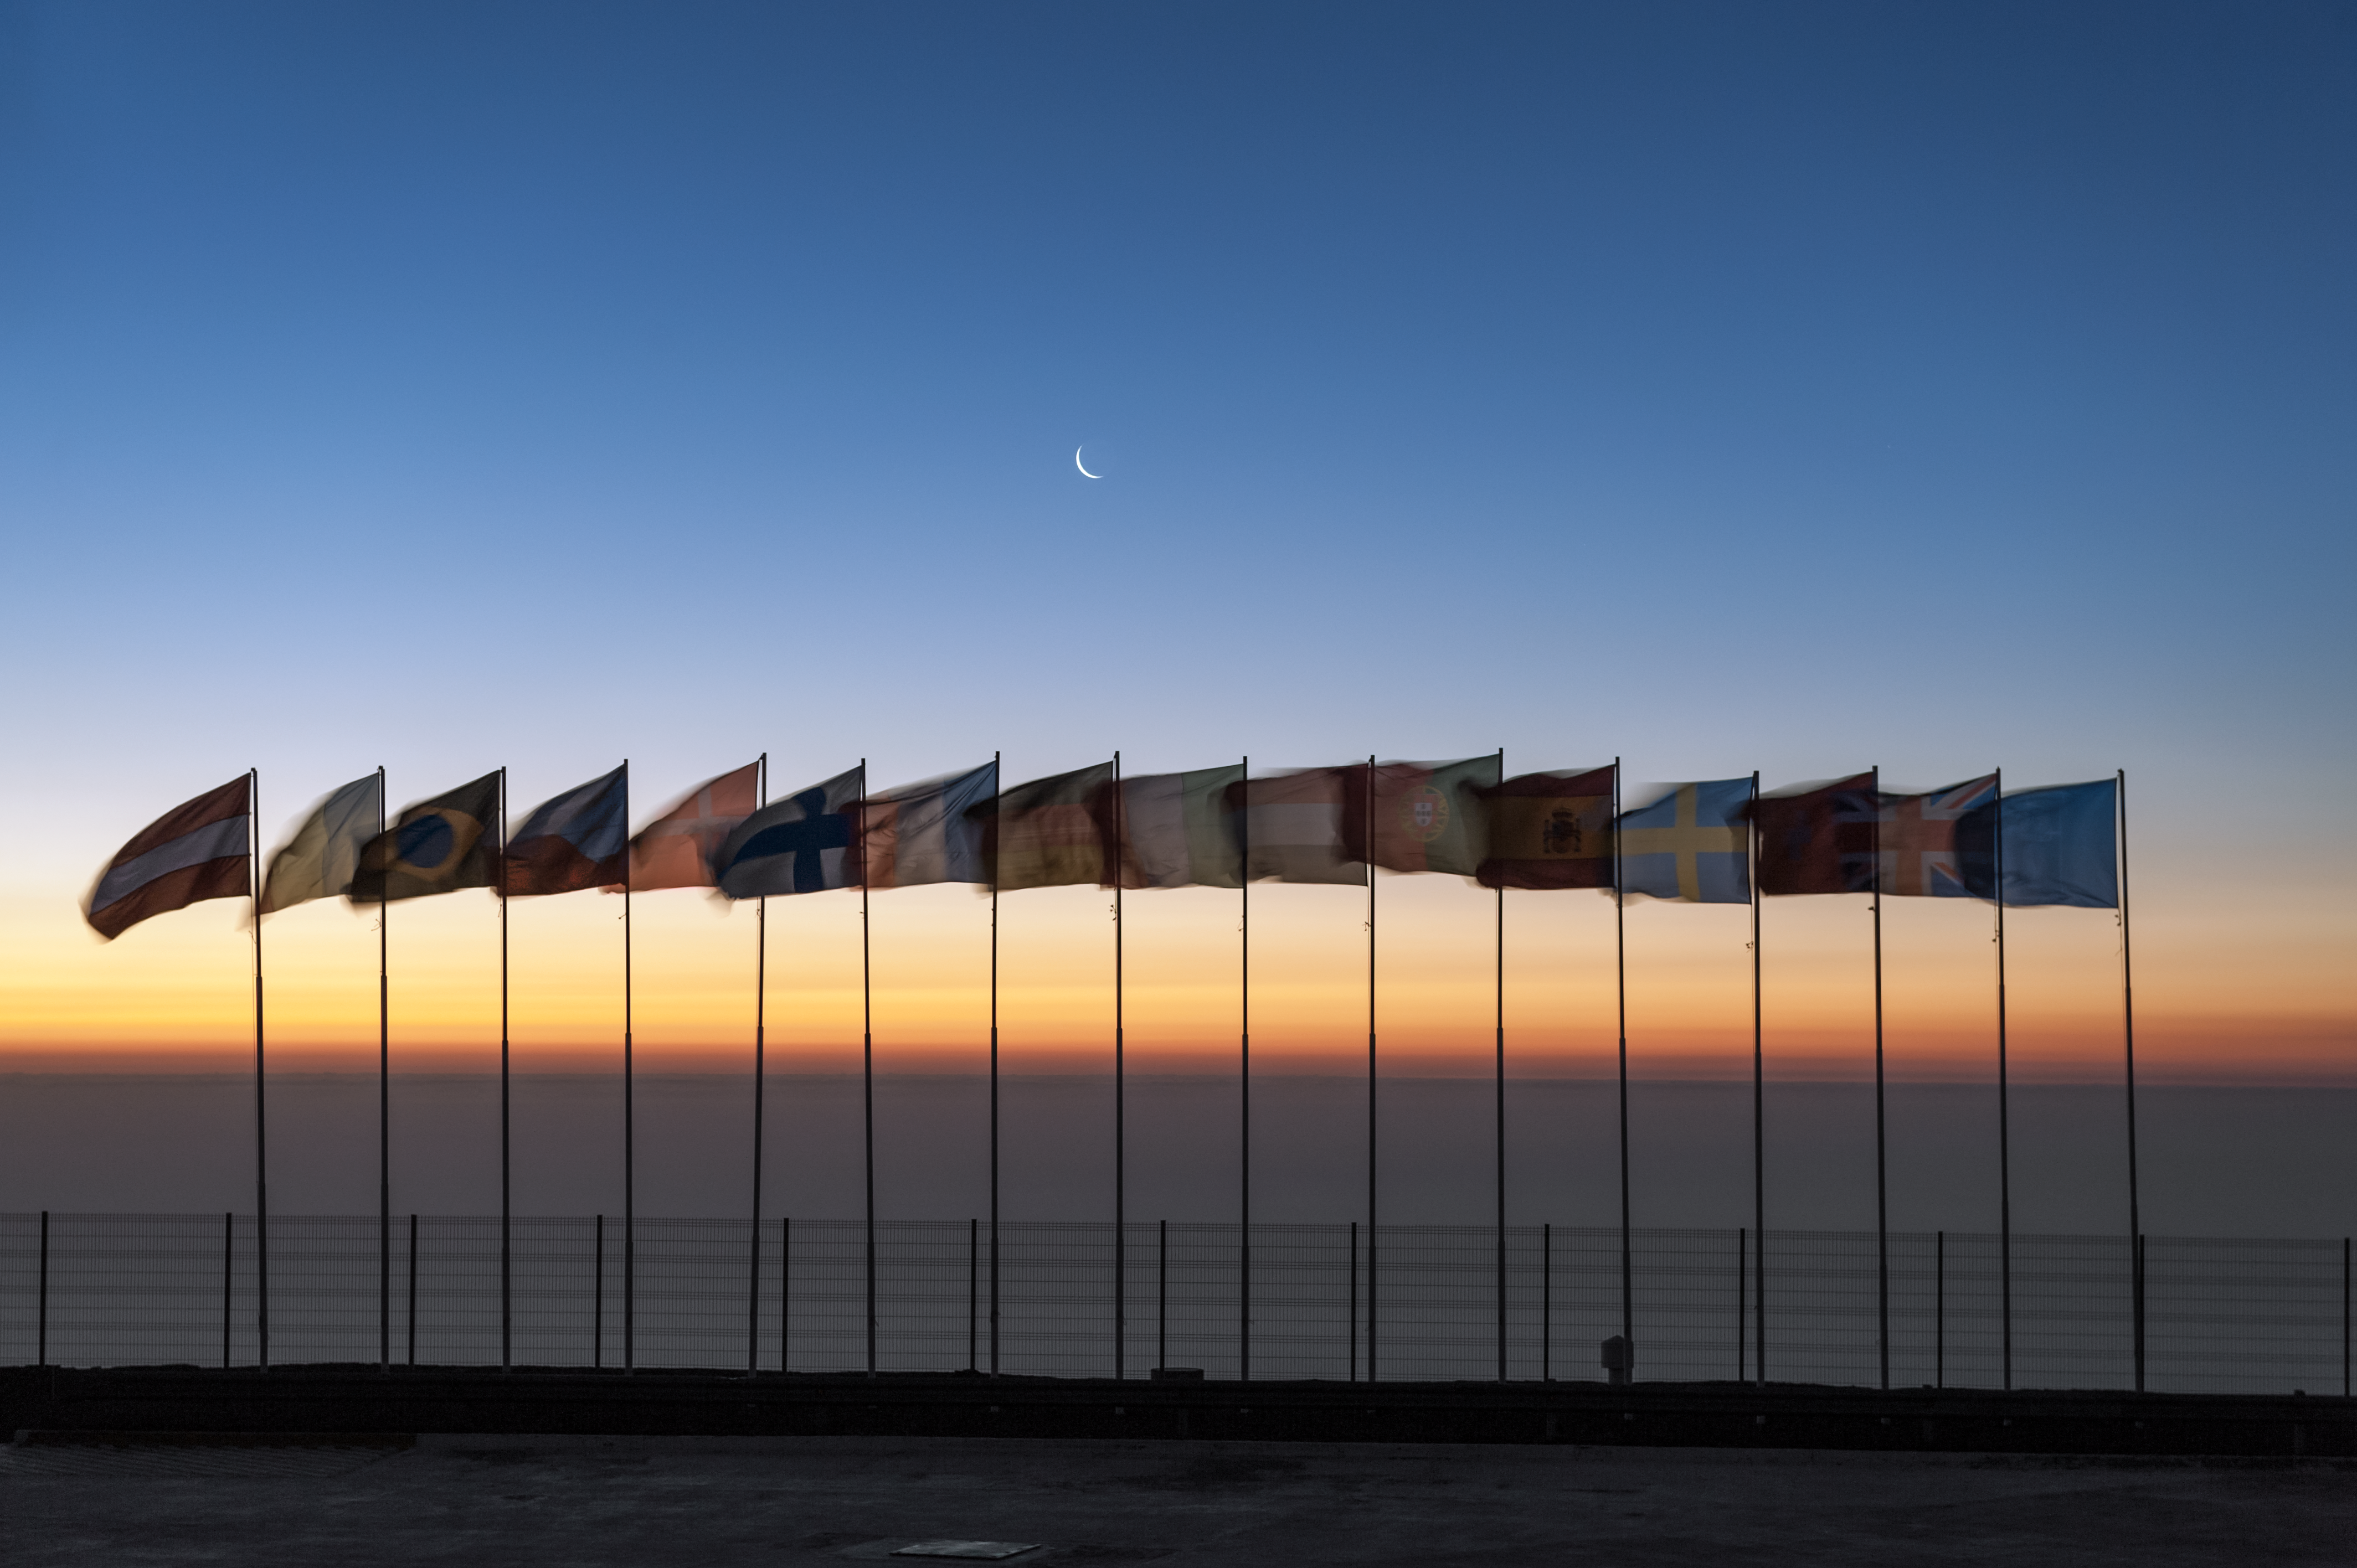

Flags atop Cerro Paranal

As the Sun sets behind the Pacific Ocean and a crescent Moon rises over the Atacama Desert, the blue ESO flag and the flags of the ESO Member States (as of 2014) fly atop the VLT Platform.

Credit: ESO/M. Alexander